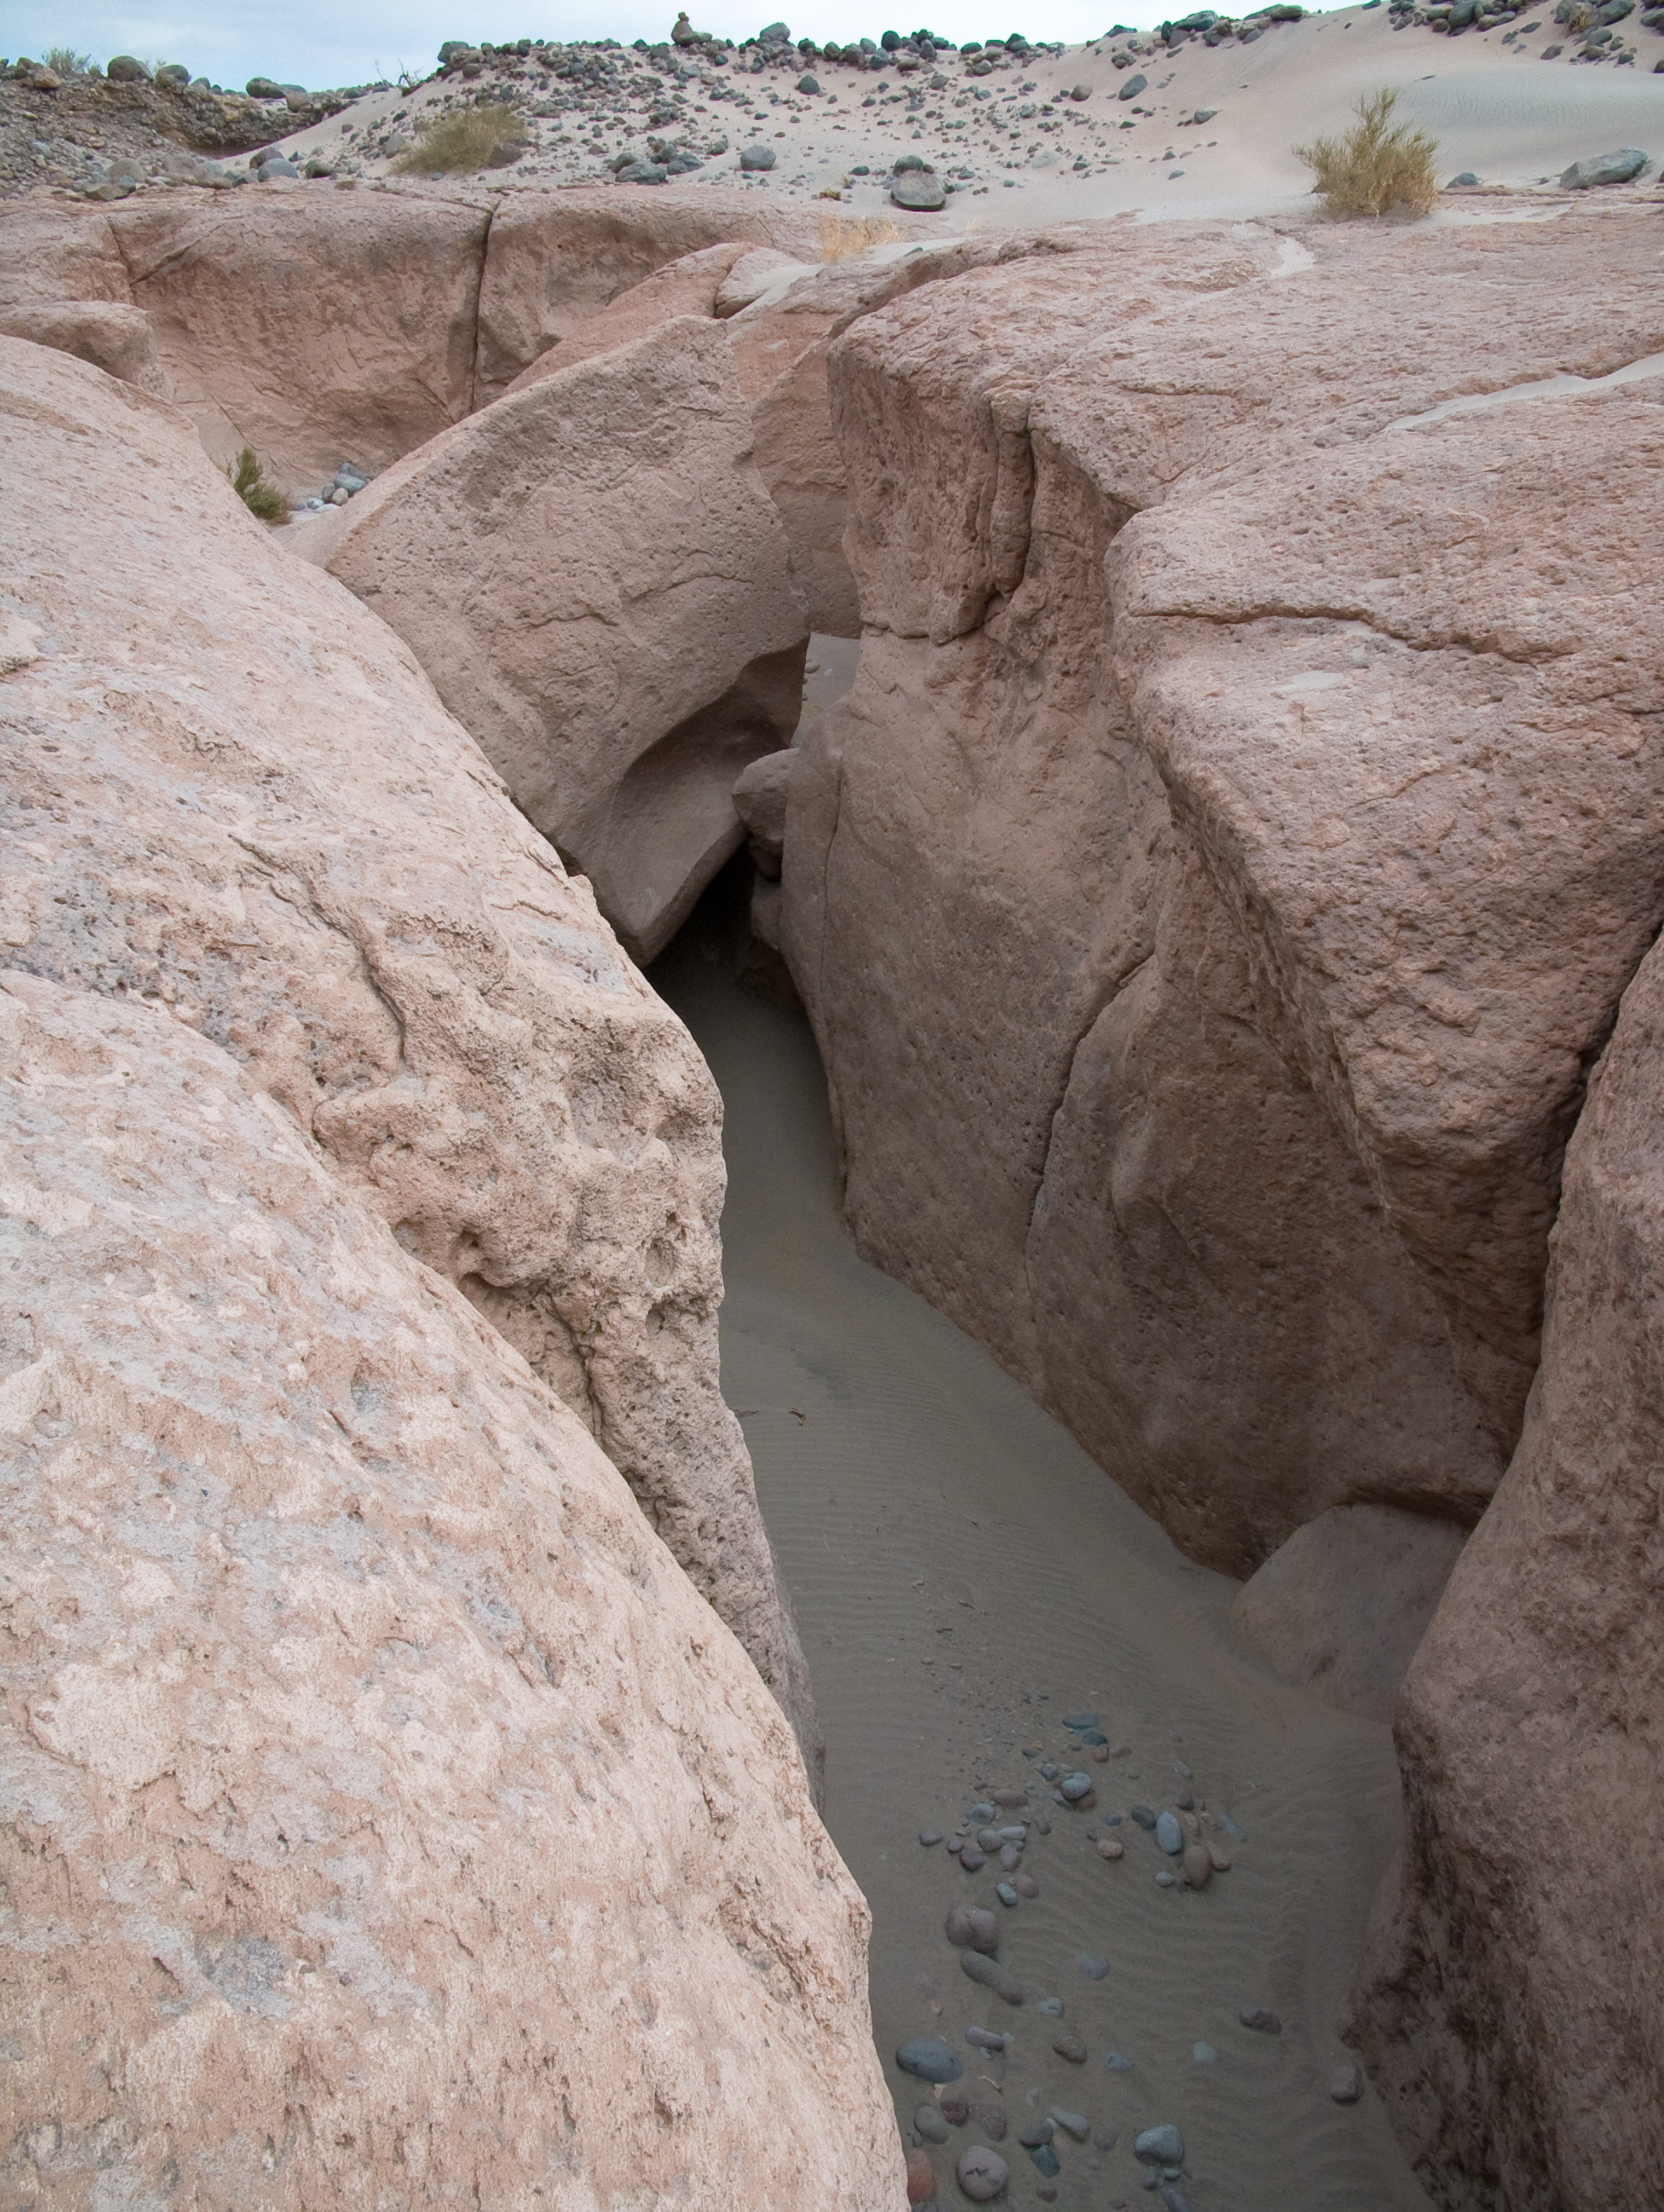

ALMA site

The natural environment around the ALMA site. This picture was obtained in August 2004.

Credit: ESO